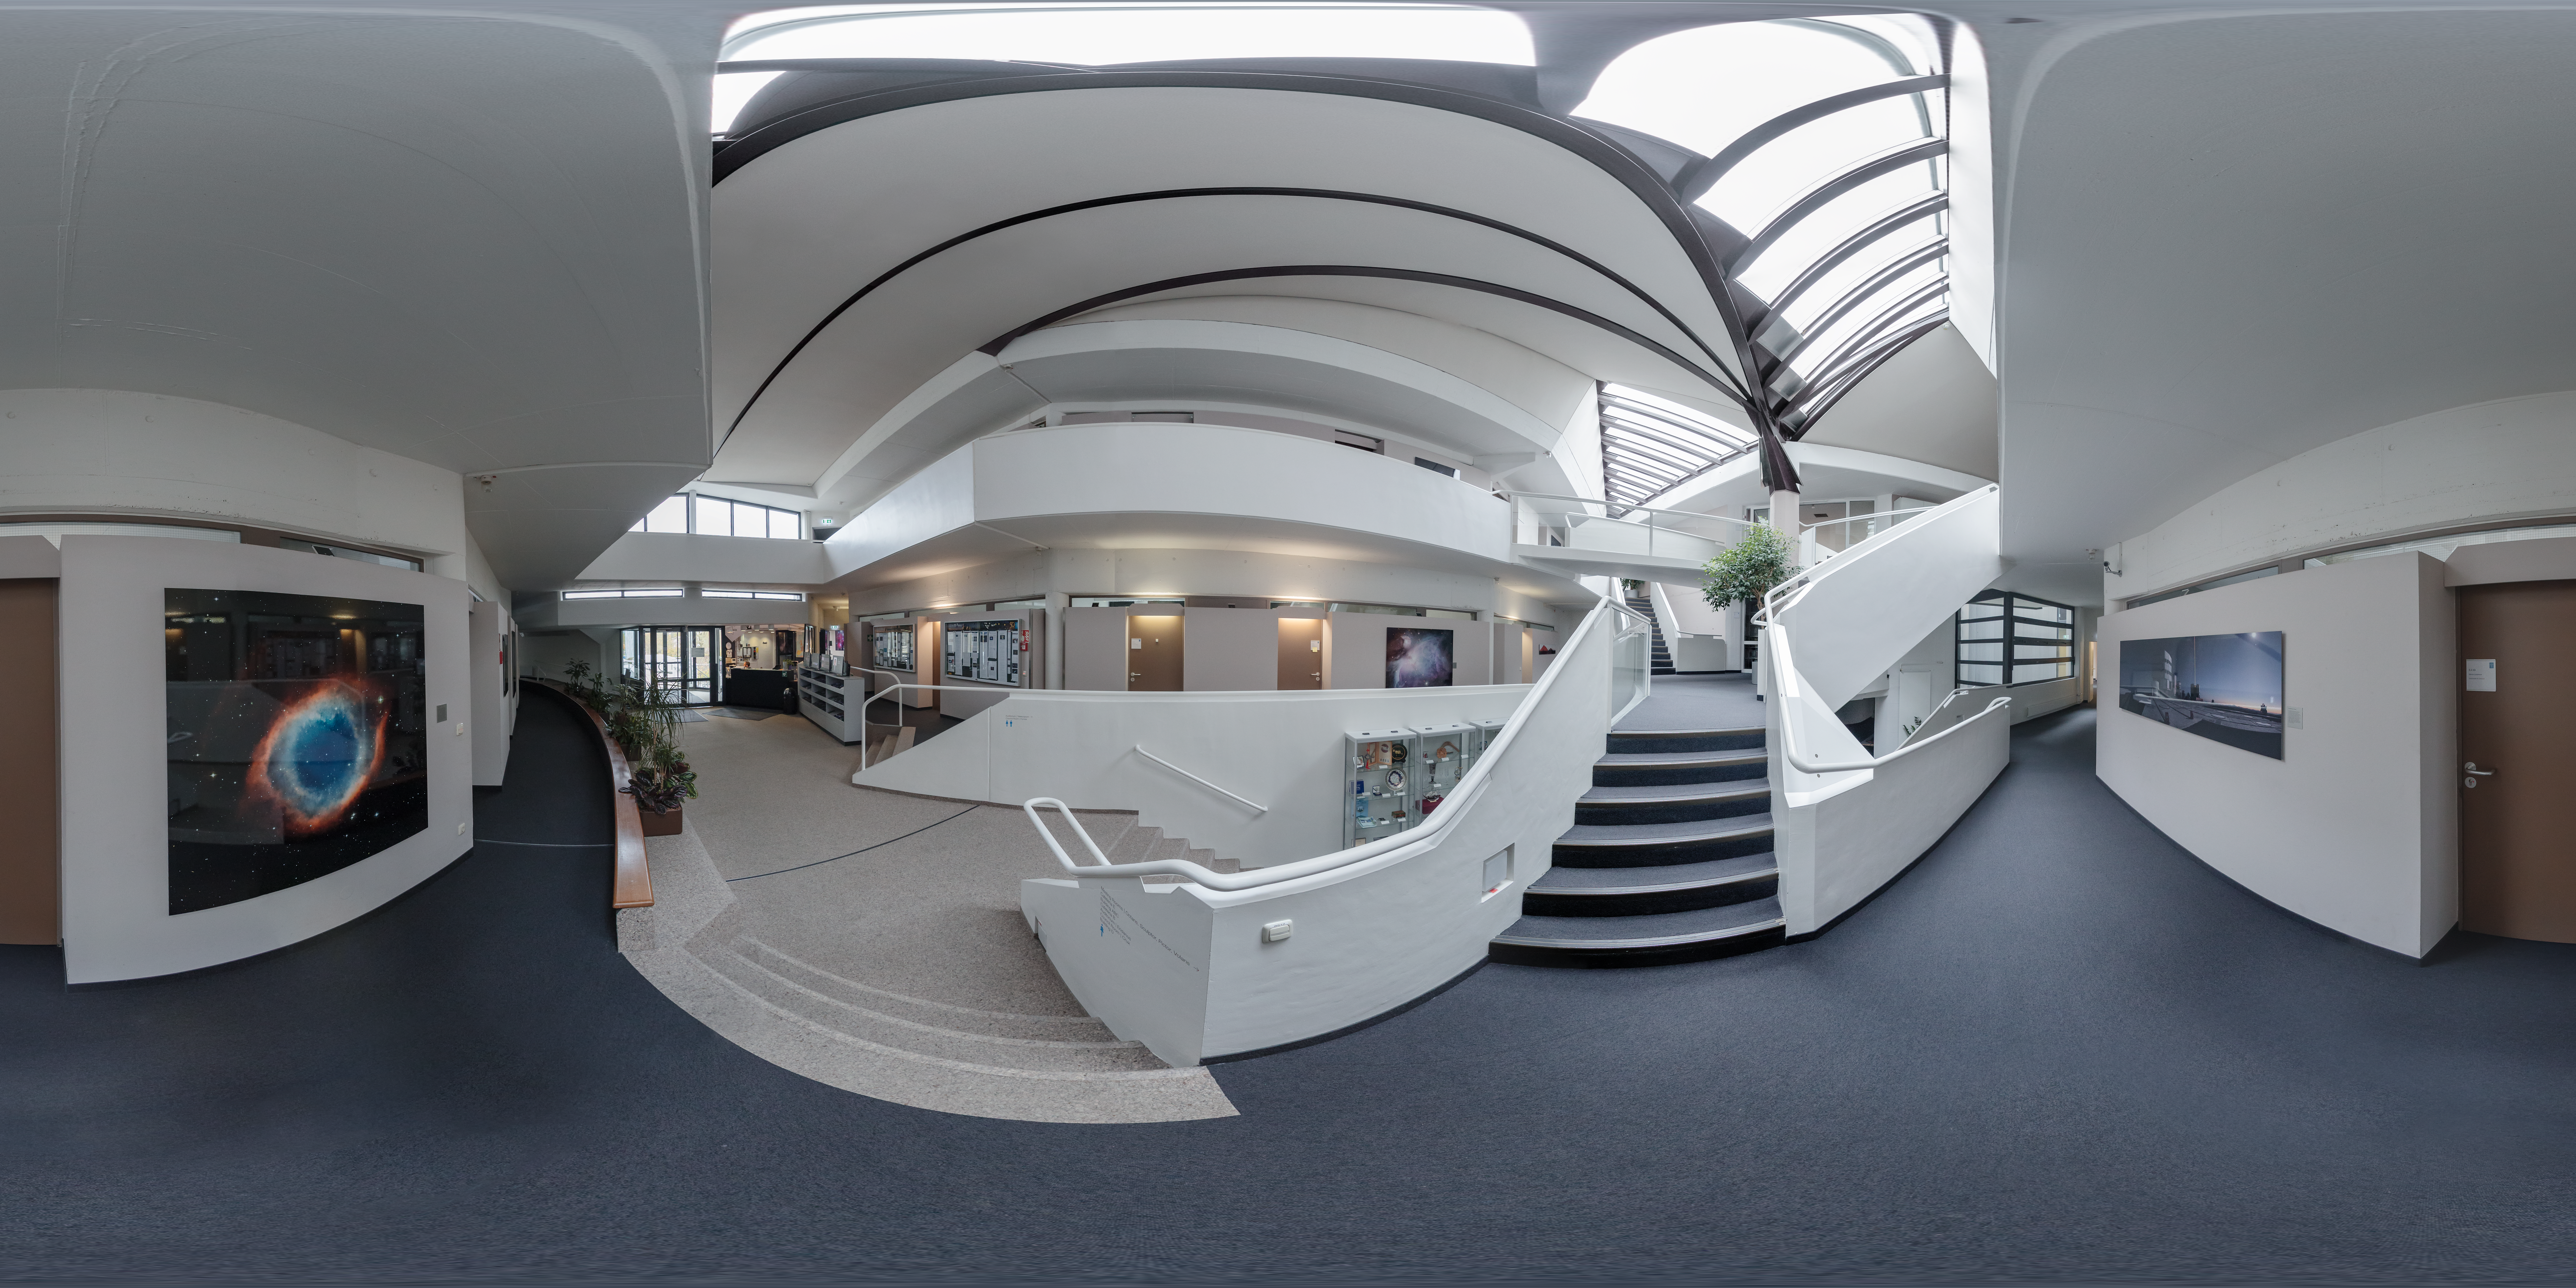

Entrance of ESO Headquarters

The entrance of the old building at ESO Headquarters in Garching bei München, Germany, showcases the unique multi-level design of the building. ESO Headquarters was inaugurated in 1981, ten years after the founding of ESO.

Credit: ESO/P. Horálek